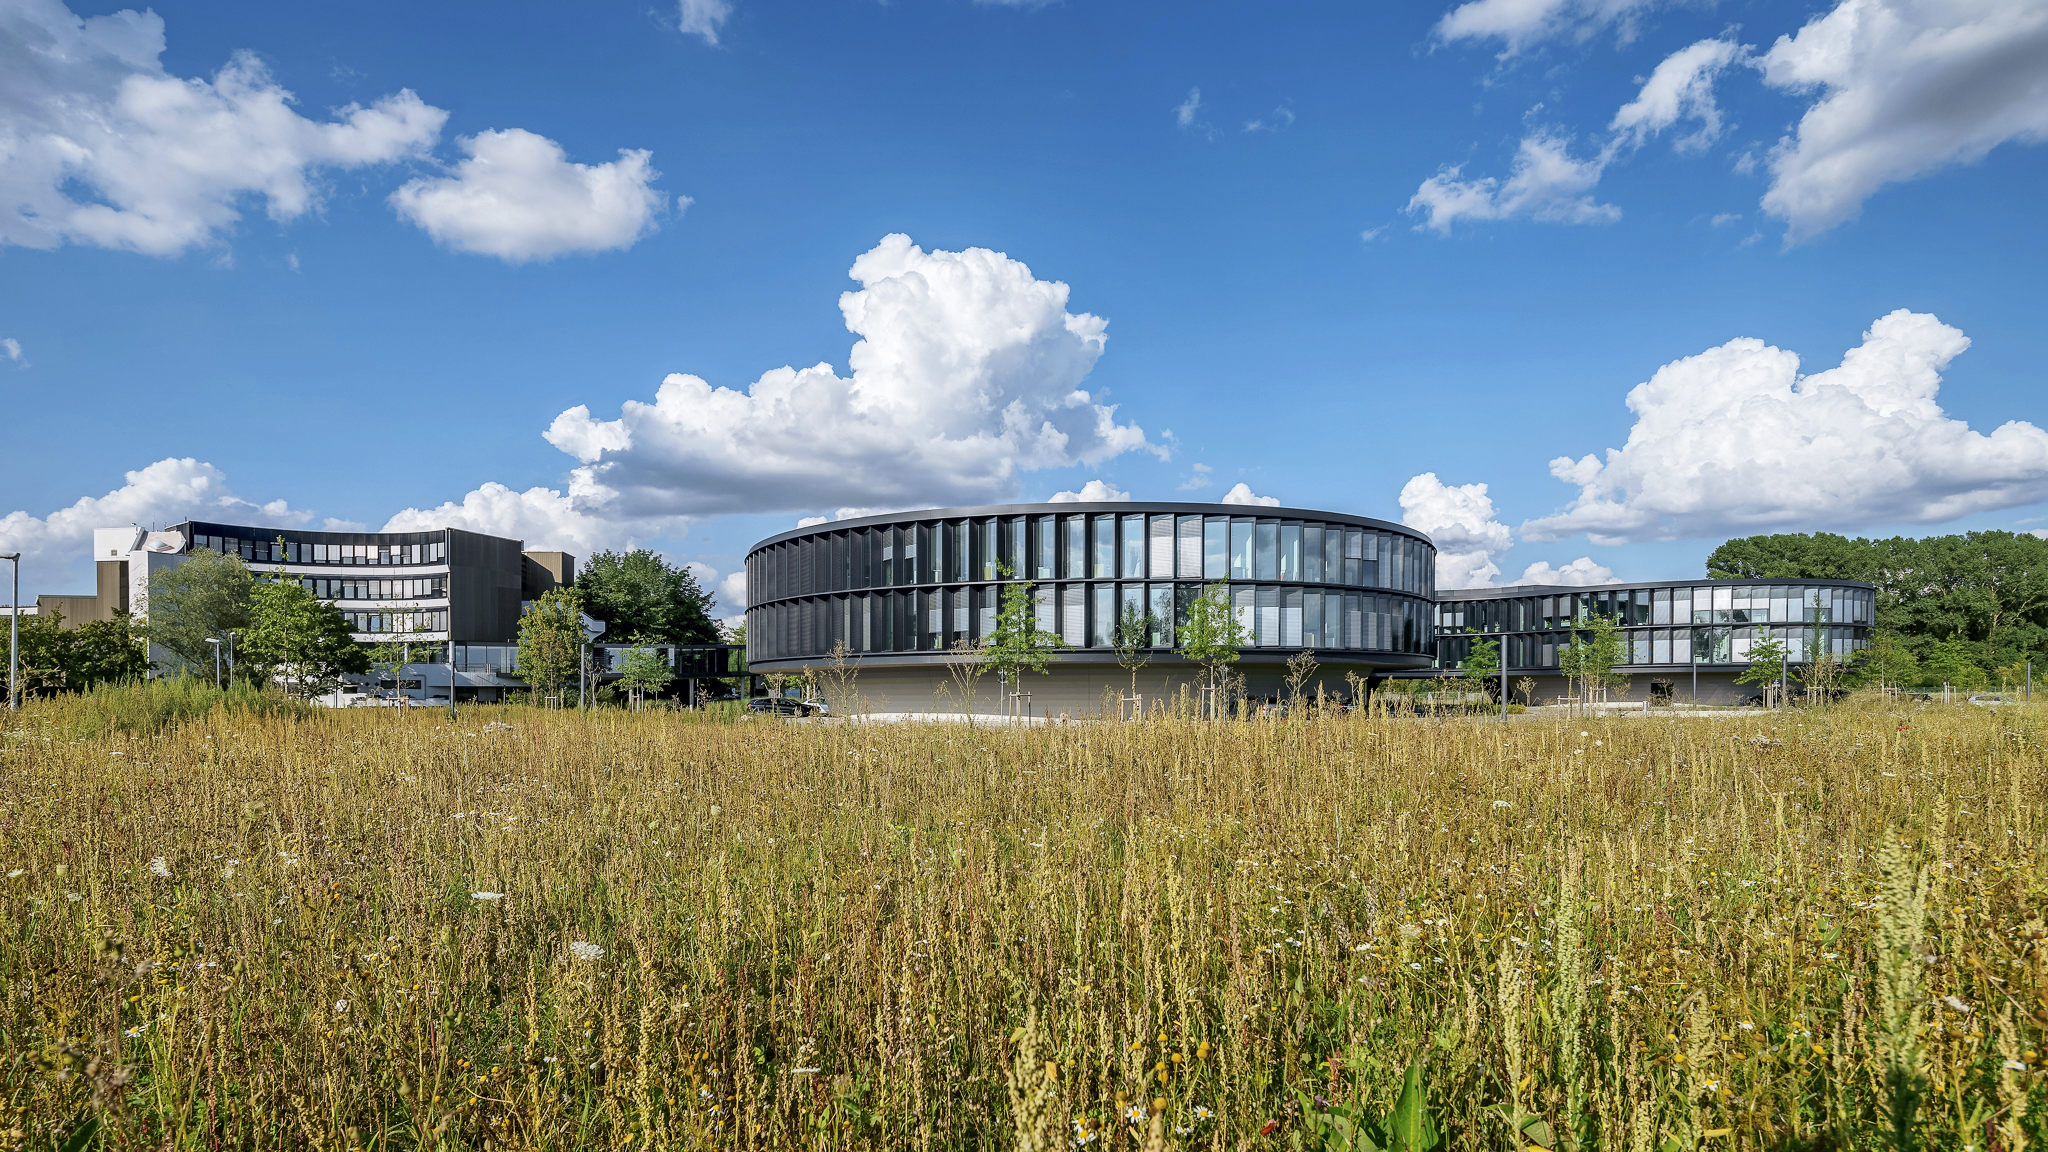

ESO Headquarters

The new ESO Headquarters Office and Conference Building in Garching, Germany, seen on a sunny day from the South.

Credit: Aldo Amoretti, San Remo